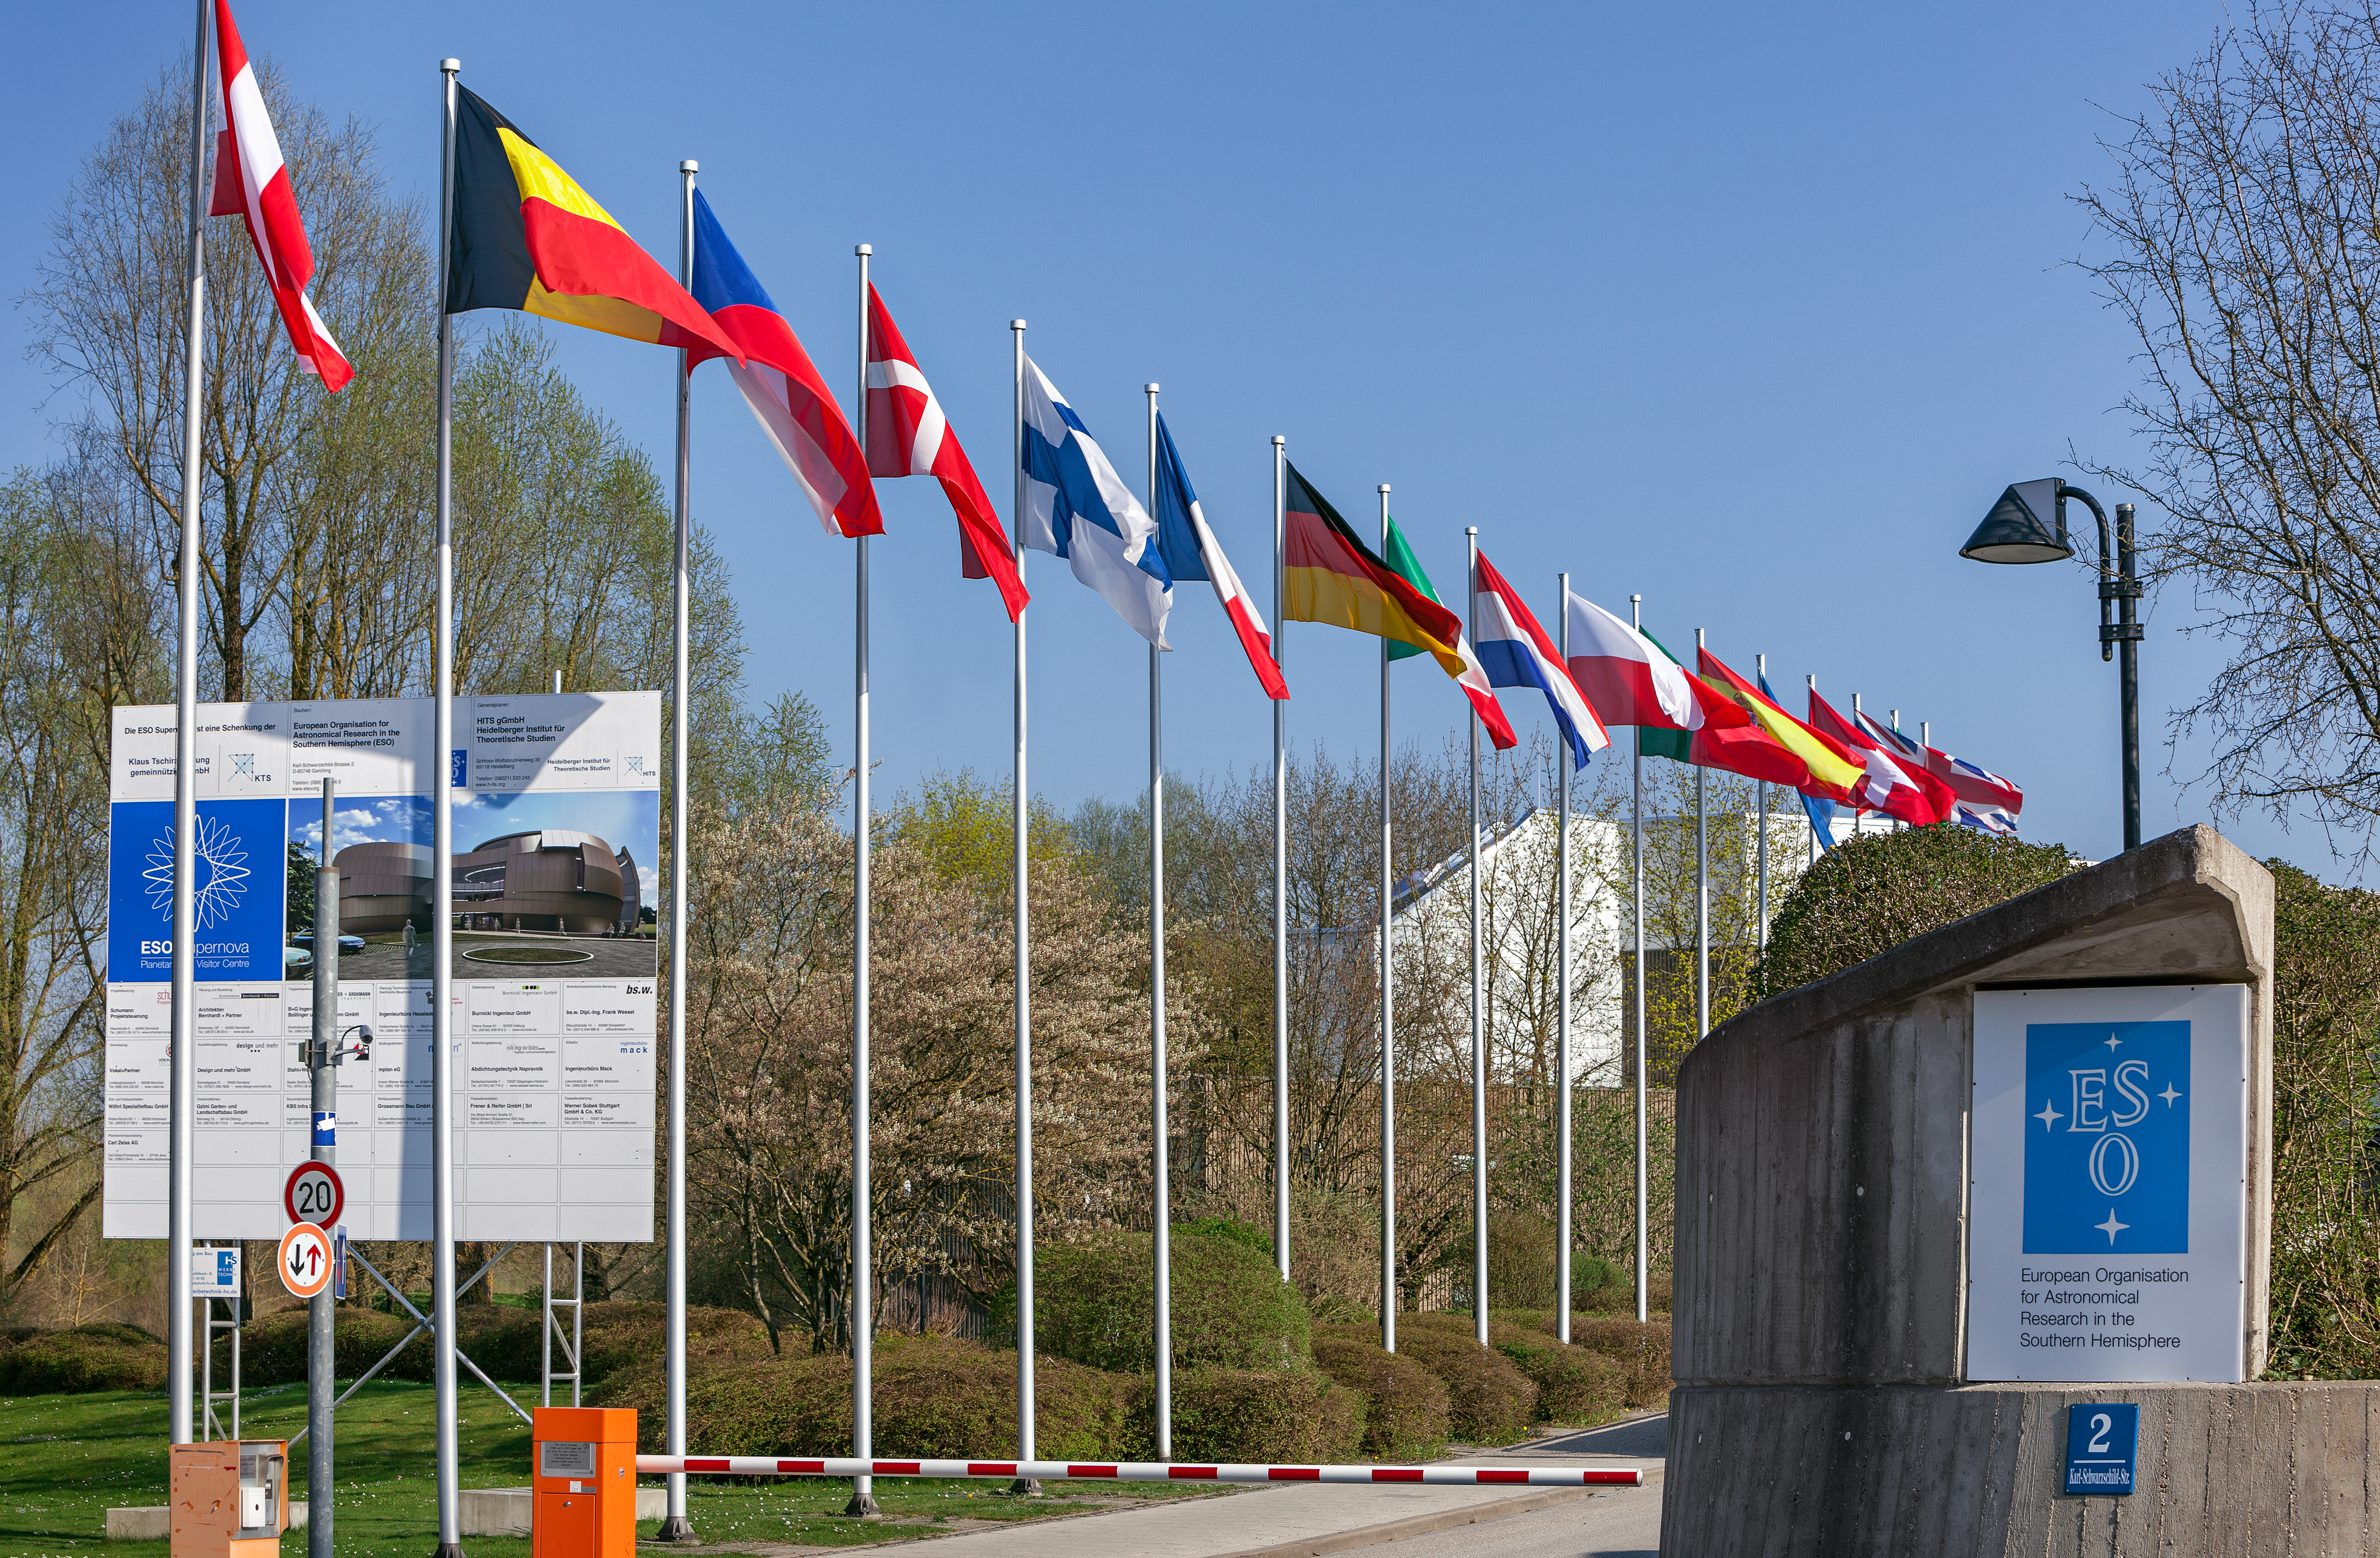

ESO Member States' flags

The flags of all the ESO Member States displayed at the main entrance of the ESO's Headquarters in Garching, near Munich.

Credit: ESO